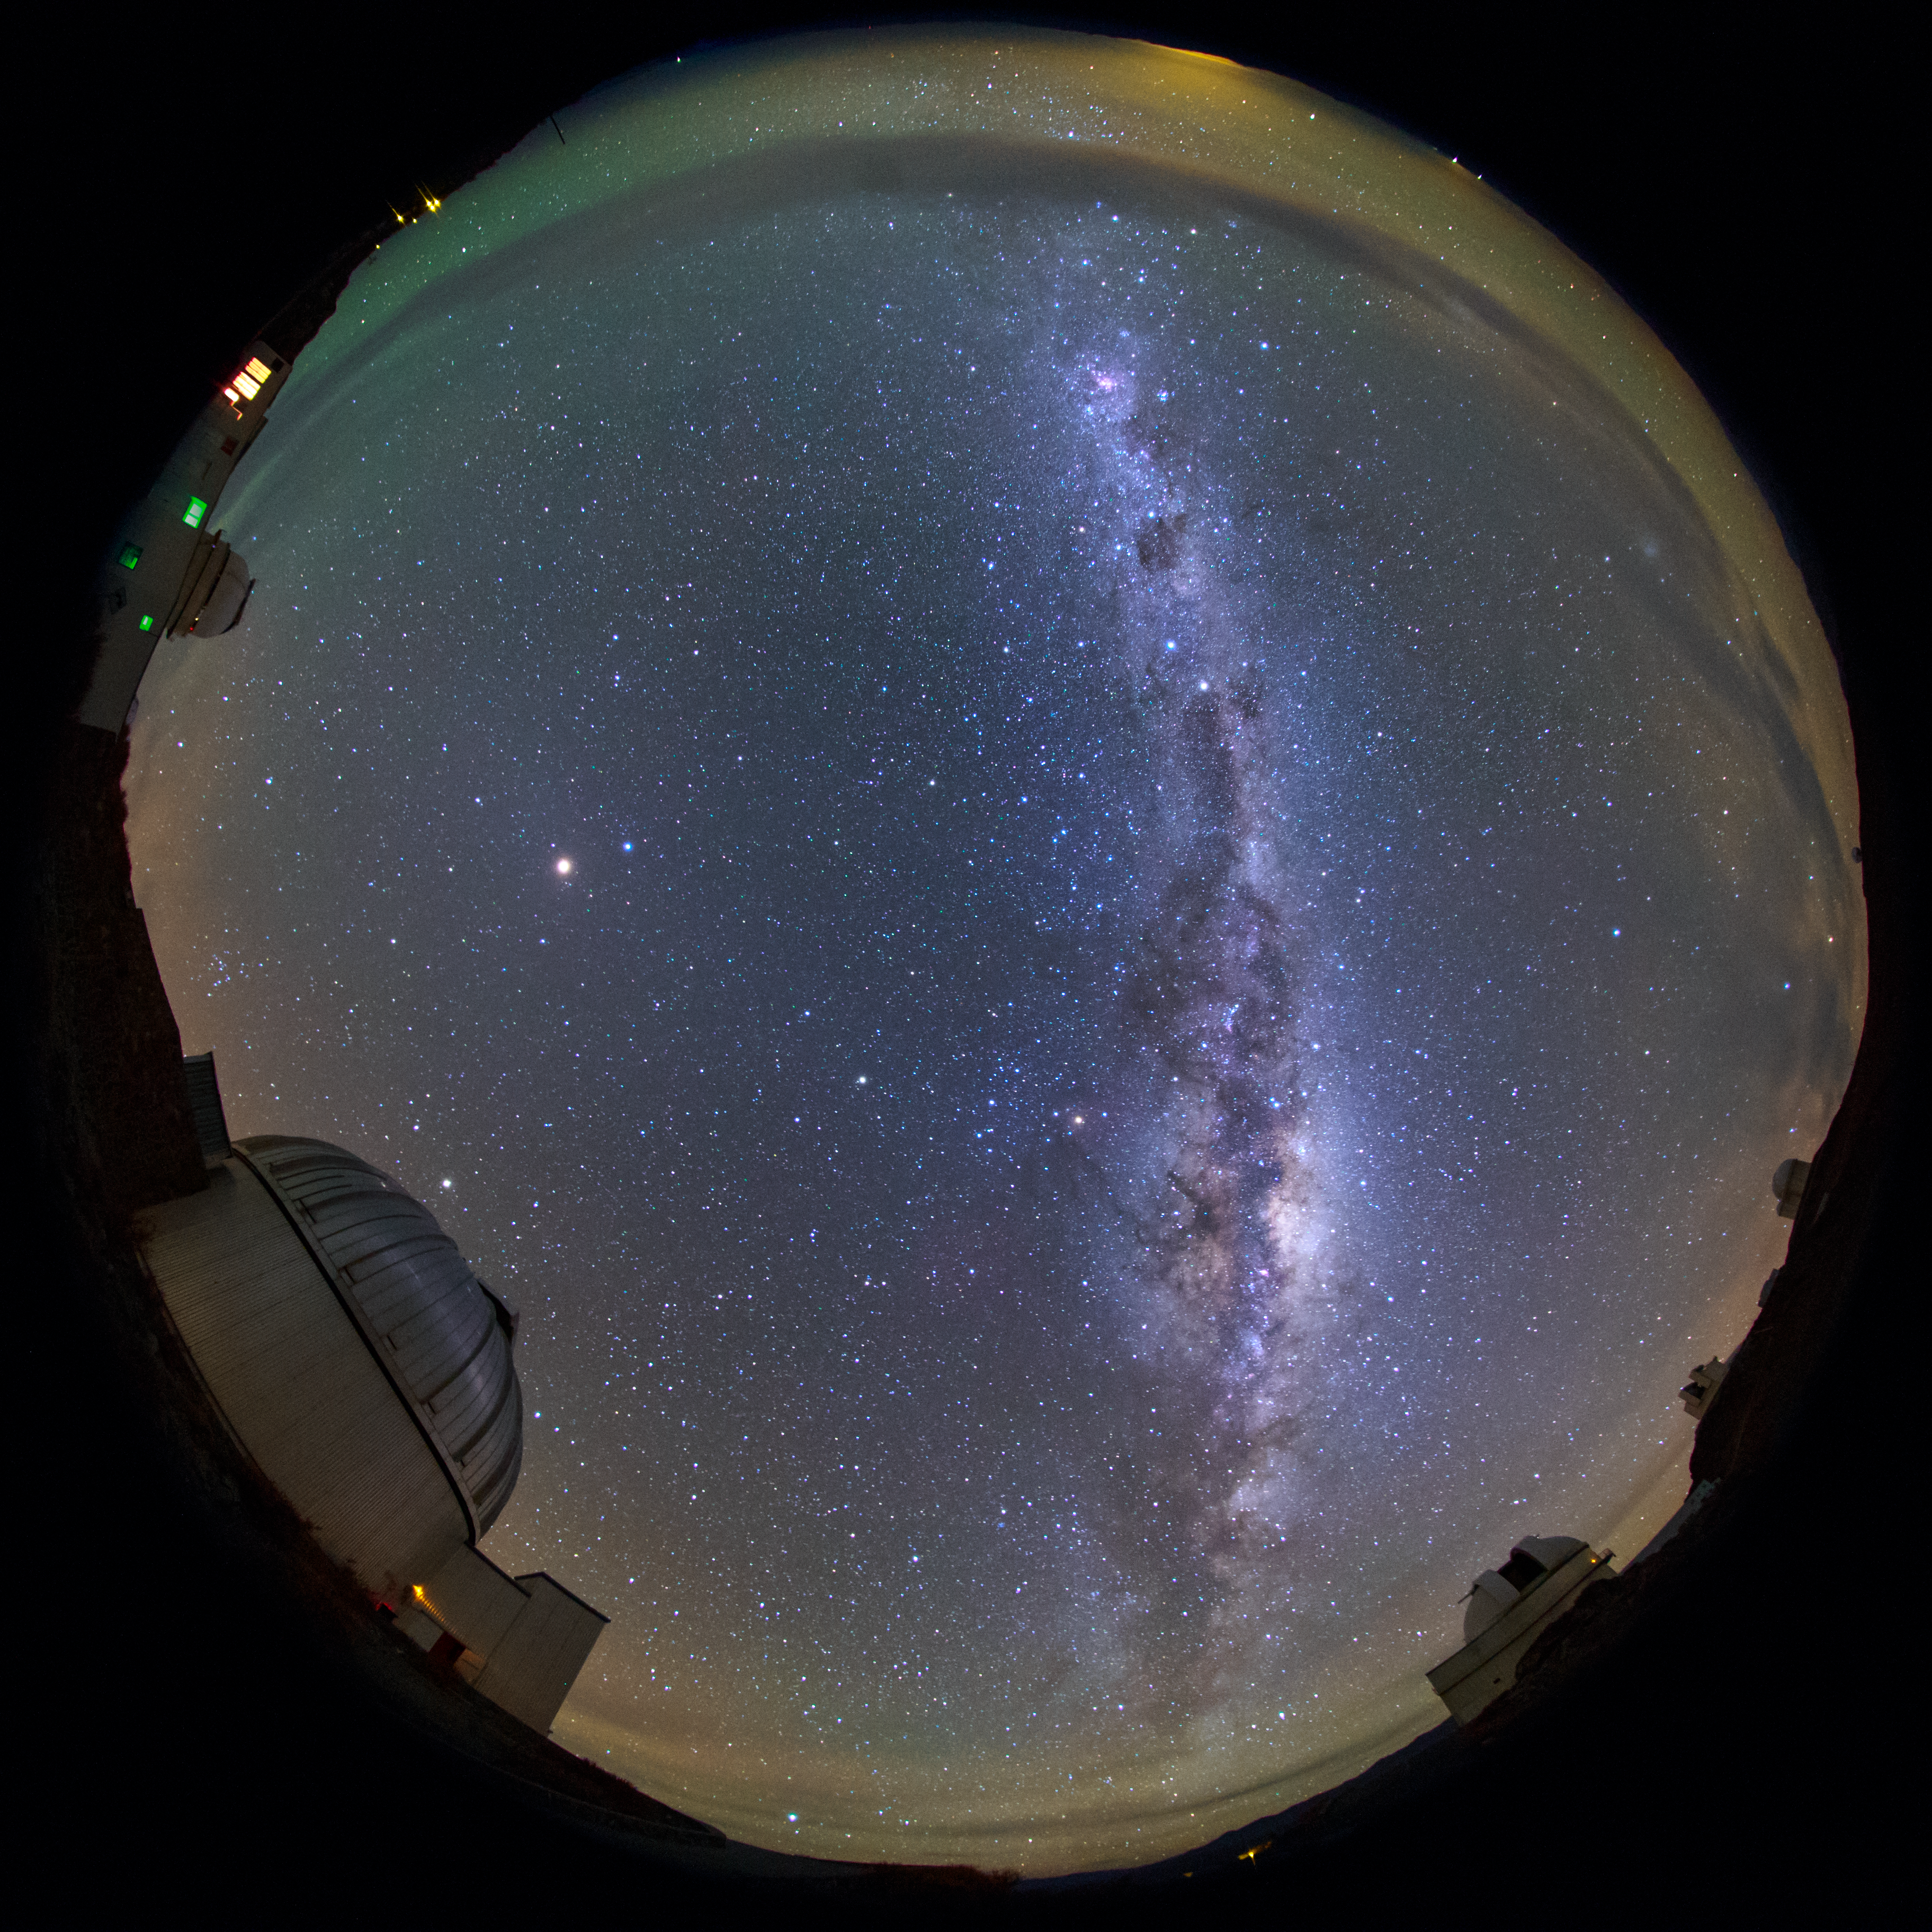

Milky Way arcs La Silla

Our Milky Way galaxy stretches above the Chilean night sky, as seen from La Silla in this fish-eye (fulldome) view. The site has been an ESO stronghold since the 1960s. Here, ESO operates two of the most productive 4-metre class telescopes in the world – the ESO 3.6-metre telescope and 3.58-metre New Technology Telescope (NTT). The infrastructure of the site is also used by many of the ESO Member States for targeted projects.

Credit: ESO/B. Tafreshi (twanight.org)